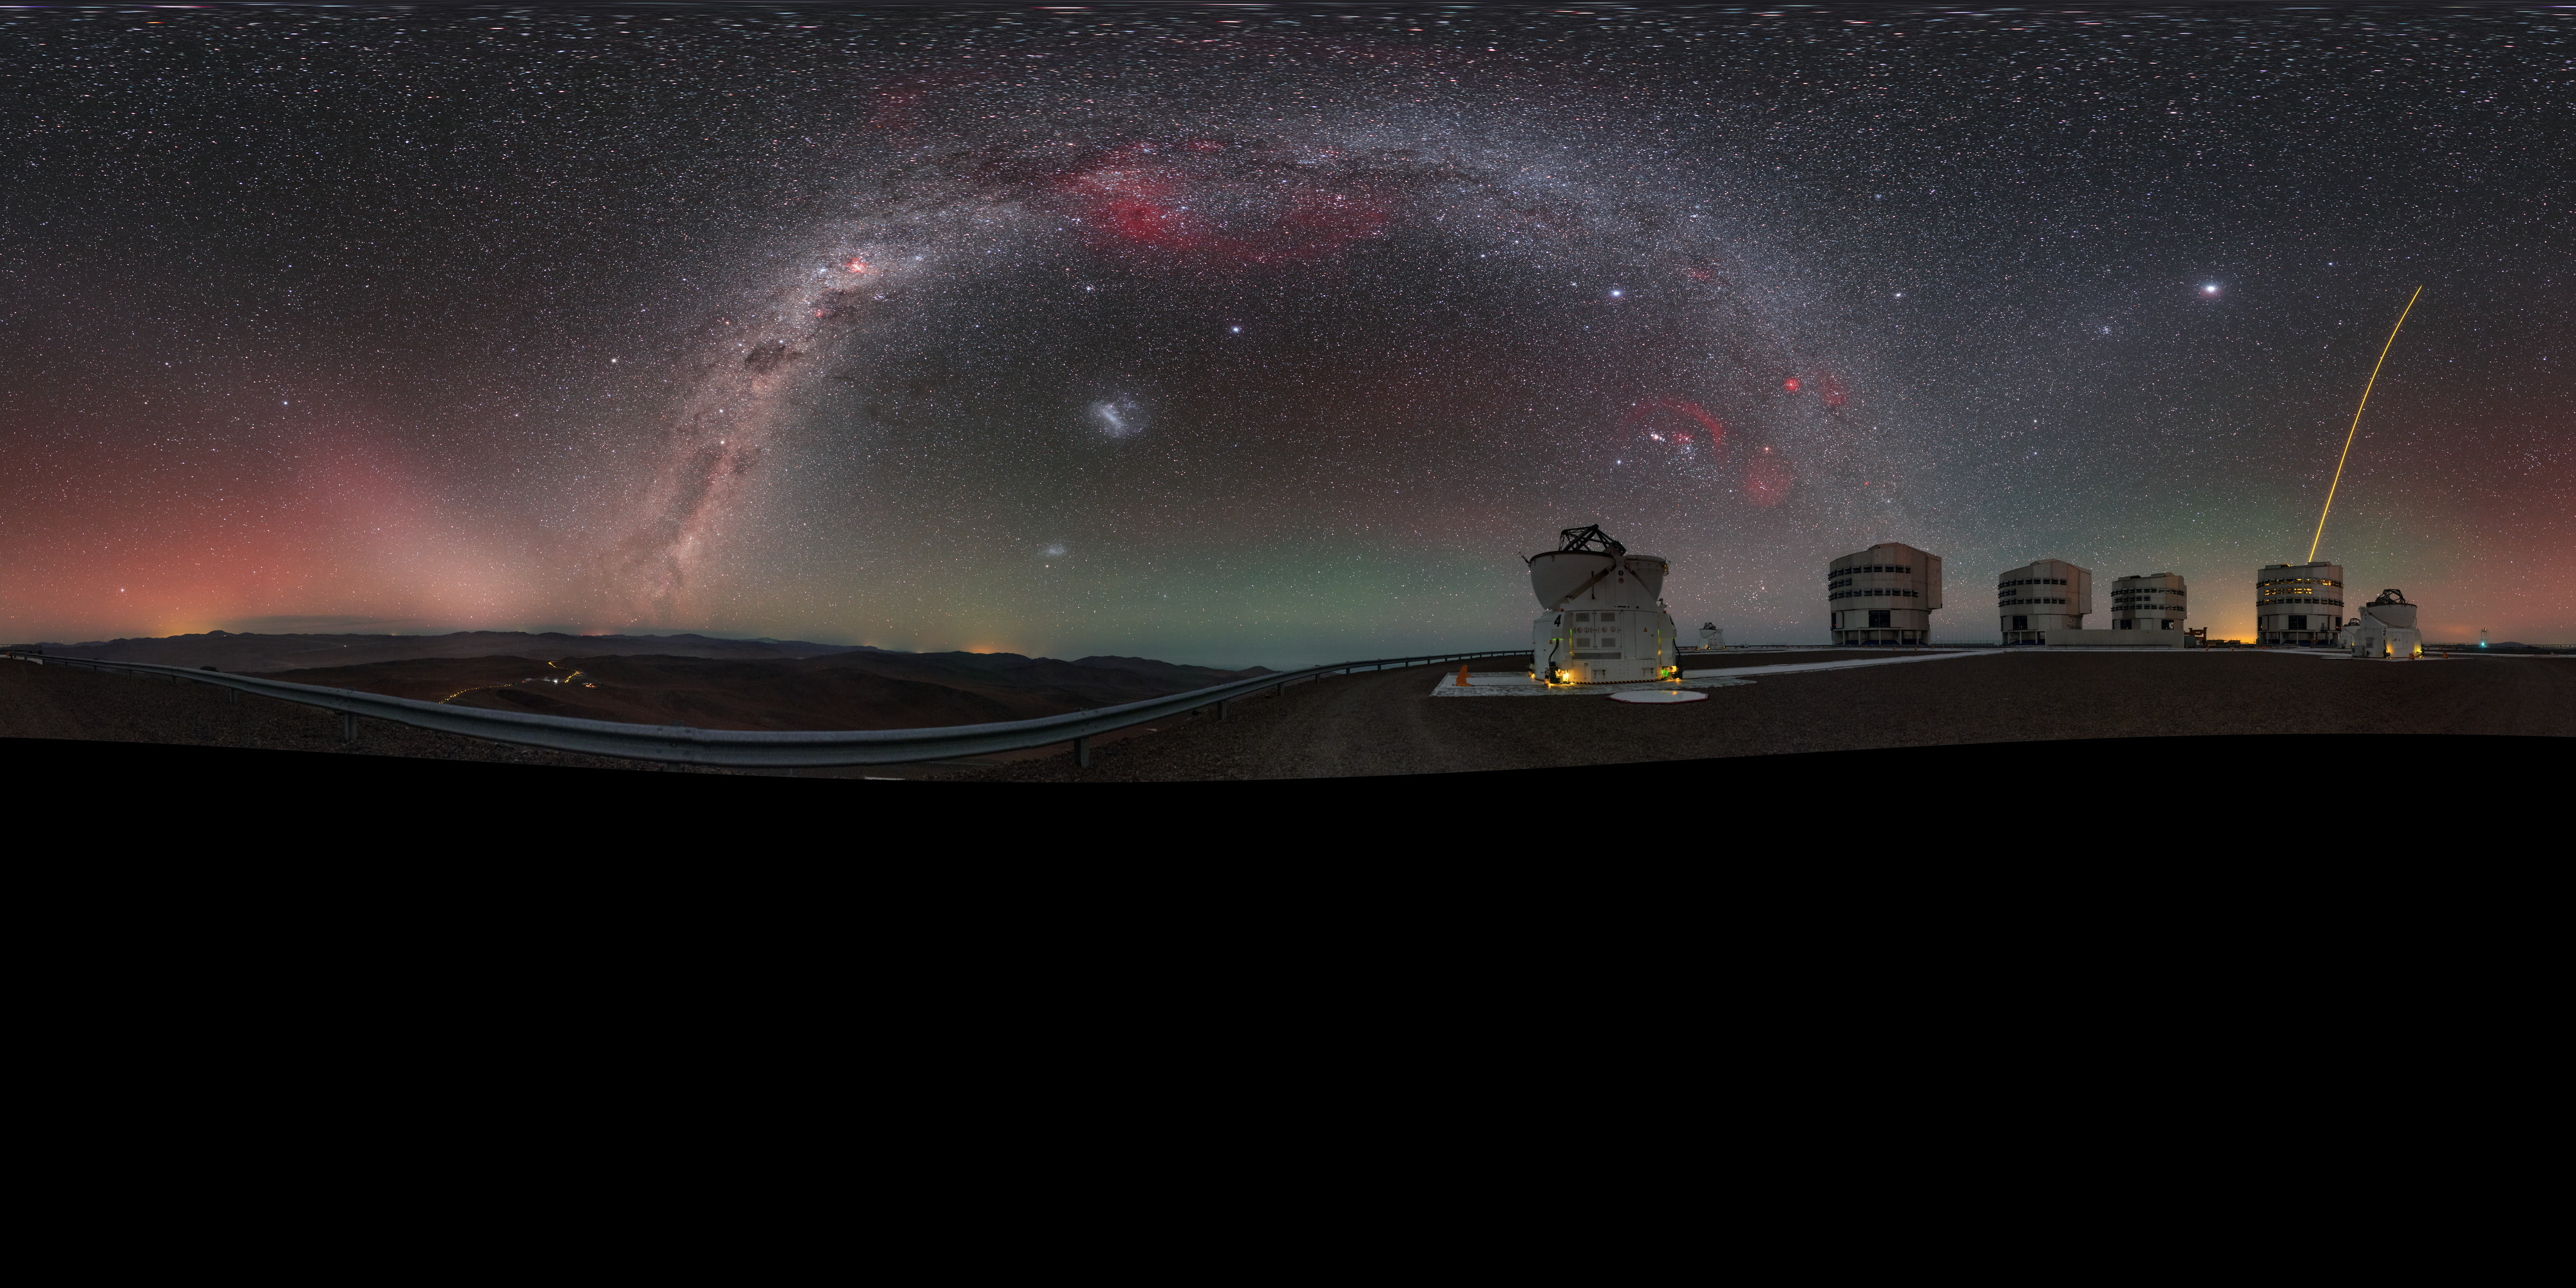

A family portrait

This view of the Very Large Telescope (VLT), at ESO’s Paranal Observatory, shows almost all of the telescope’s constituent units in one family photograph!

ESO's VLT comprises four large 8.2-metre Unit Telescopes (UTs), all of which can be seen here and are recognised by their boxy appearance, and four 1.8-metre Auxiliary Telescopes (ATs), two of which are seen here flanking their bigger relatives (both with their rounded domes open). Alongside their standard designations — UT1, UT2, and so on — each of the four giant UTs has its own name in the local Chilean Mapuche language: Antu (The Sun), Kueyen (The Moon), Melipal (The Southern Cross), and Yepun (Venus).

The yellow laser streaking up into the night sky, launched by one of the UTs, creates an artificial star high in the atmosphere, fittingly known as a Laser Guide Star (LGS). This ‘star’ is part of the telescope’s adaptive optics system, which allows astronomers to compensate for the effects of atmospheric turbulence and achieve far clearer images.

The image was created by ESO Photo Ambassador Petr Horálek, and is a puzzle made up of numerous different pictures stitched together to form this high resolution panorama.

Credit: P. Horálek/ESO